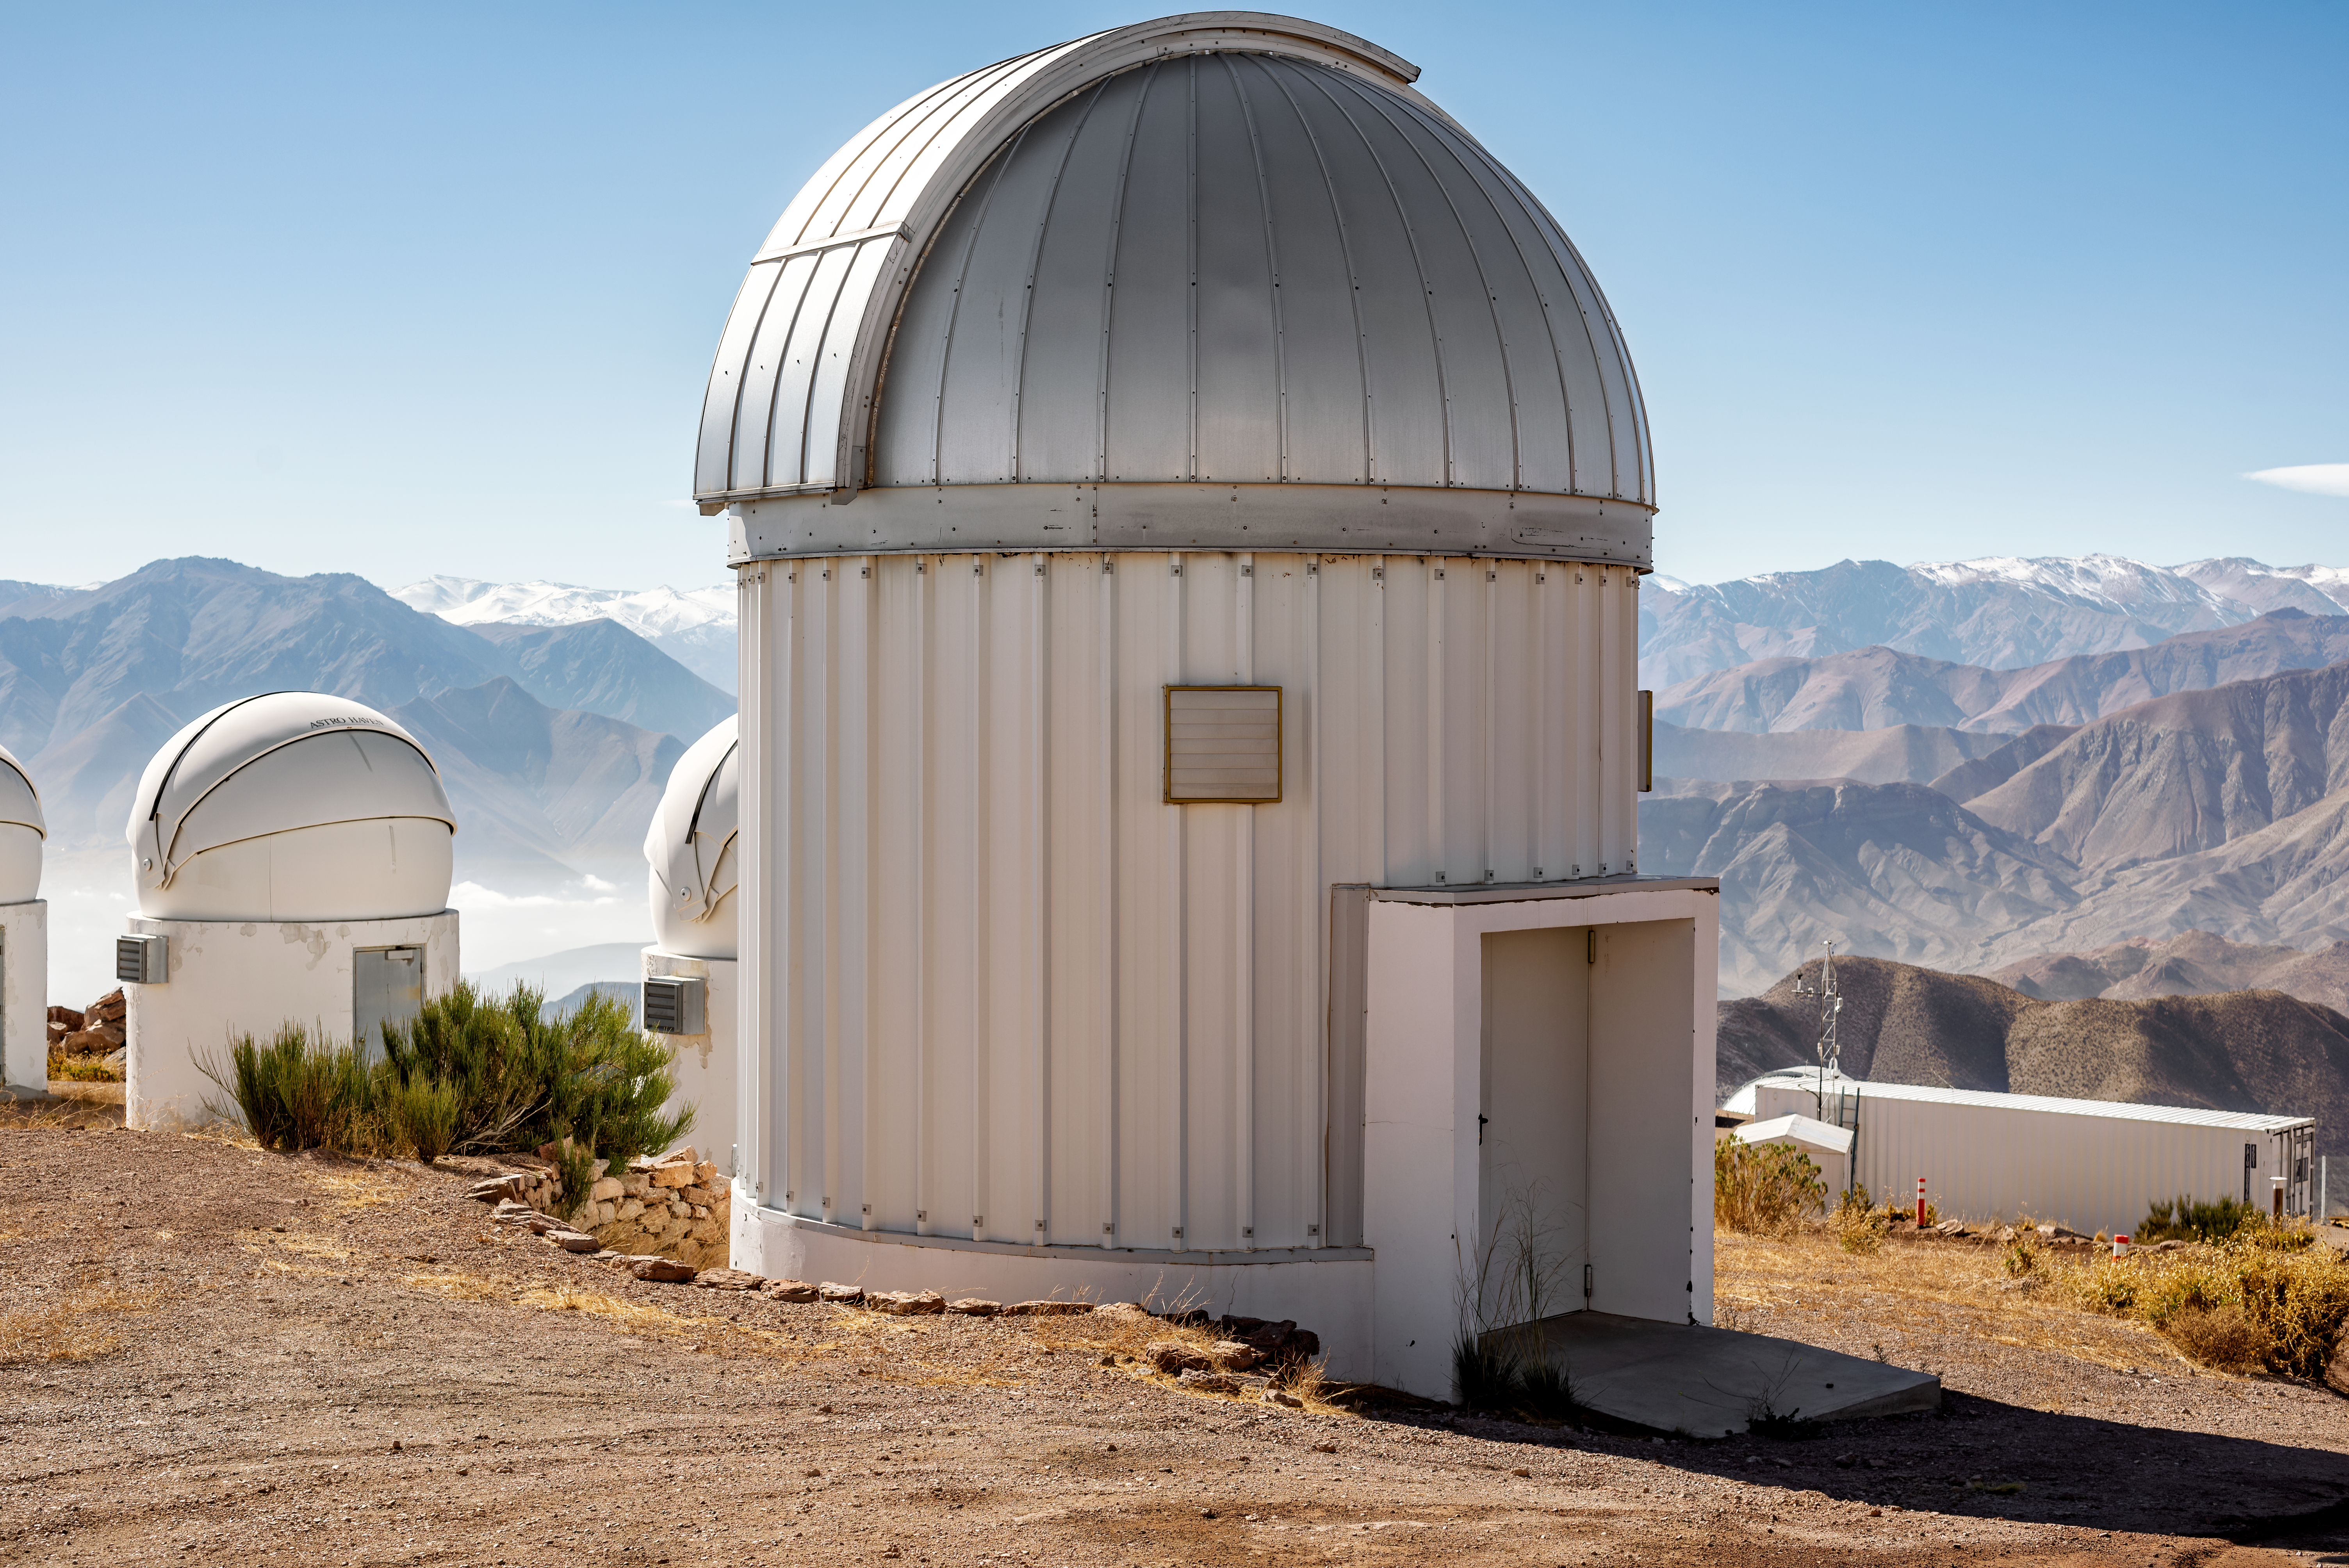

PROMPT-7 Telescope

The PROMPT-7 Telescope at Cerro Tololo Inter-American Observatory, a Program of NSF NOIRLab.

Credit: CTIO/NOIRLab/NSF/AURA/D. Munizaga